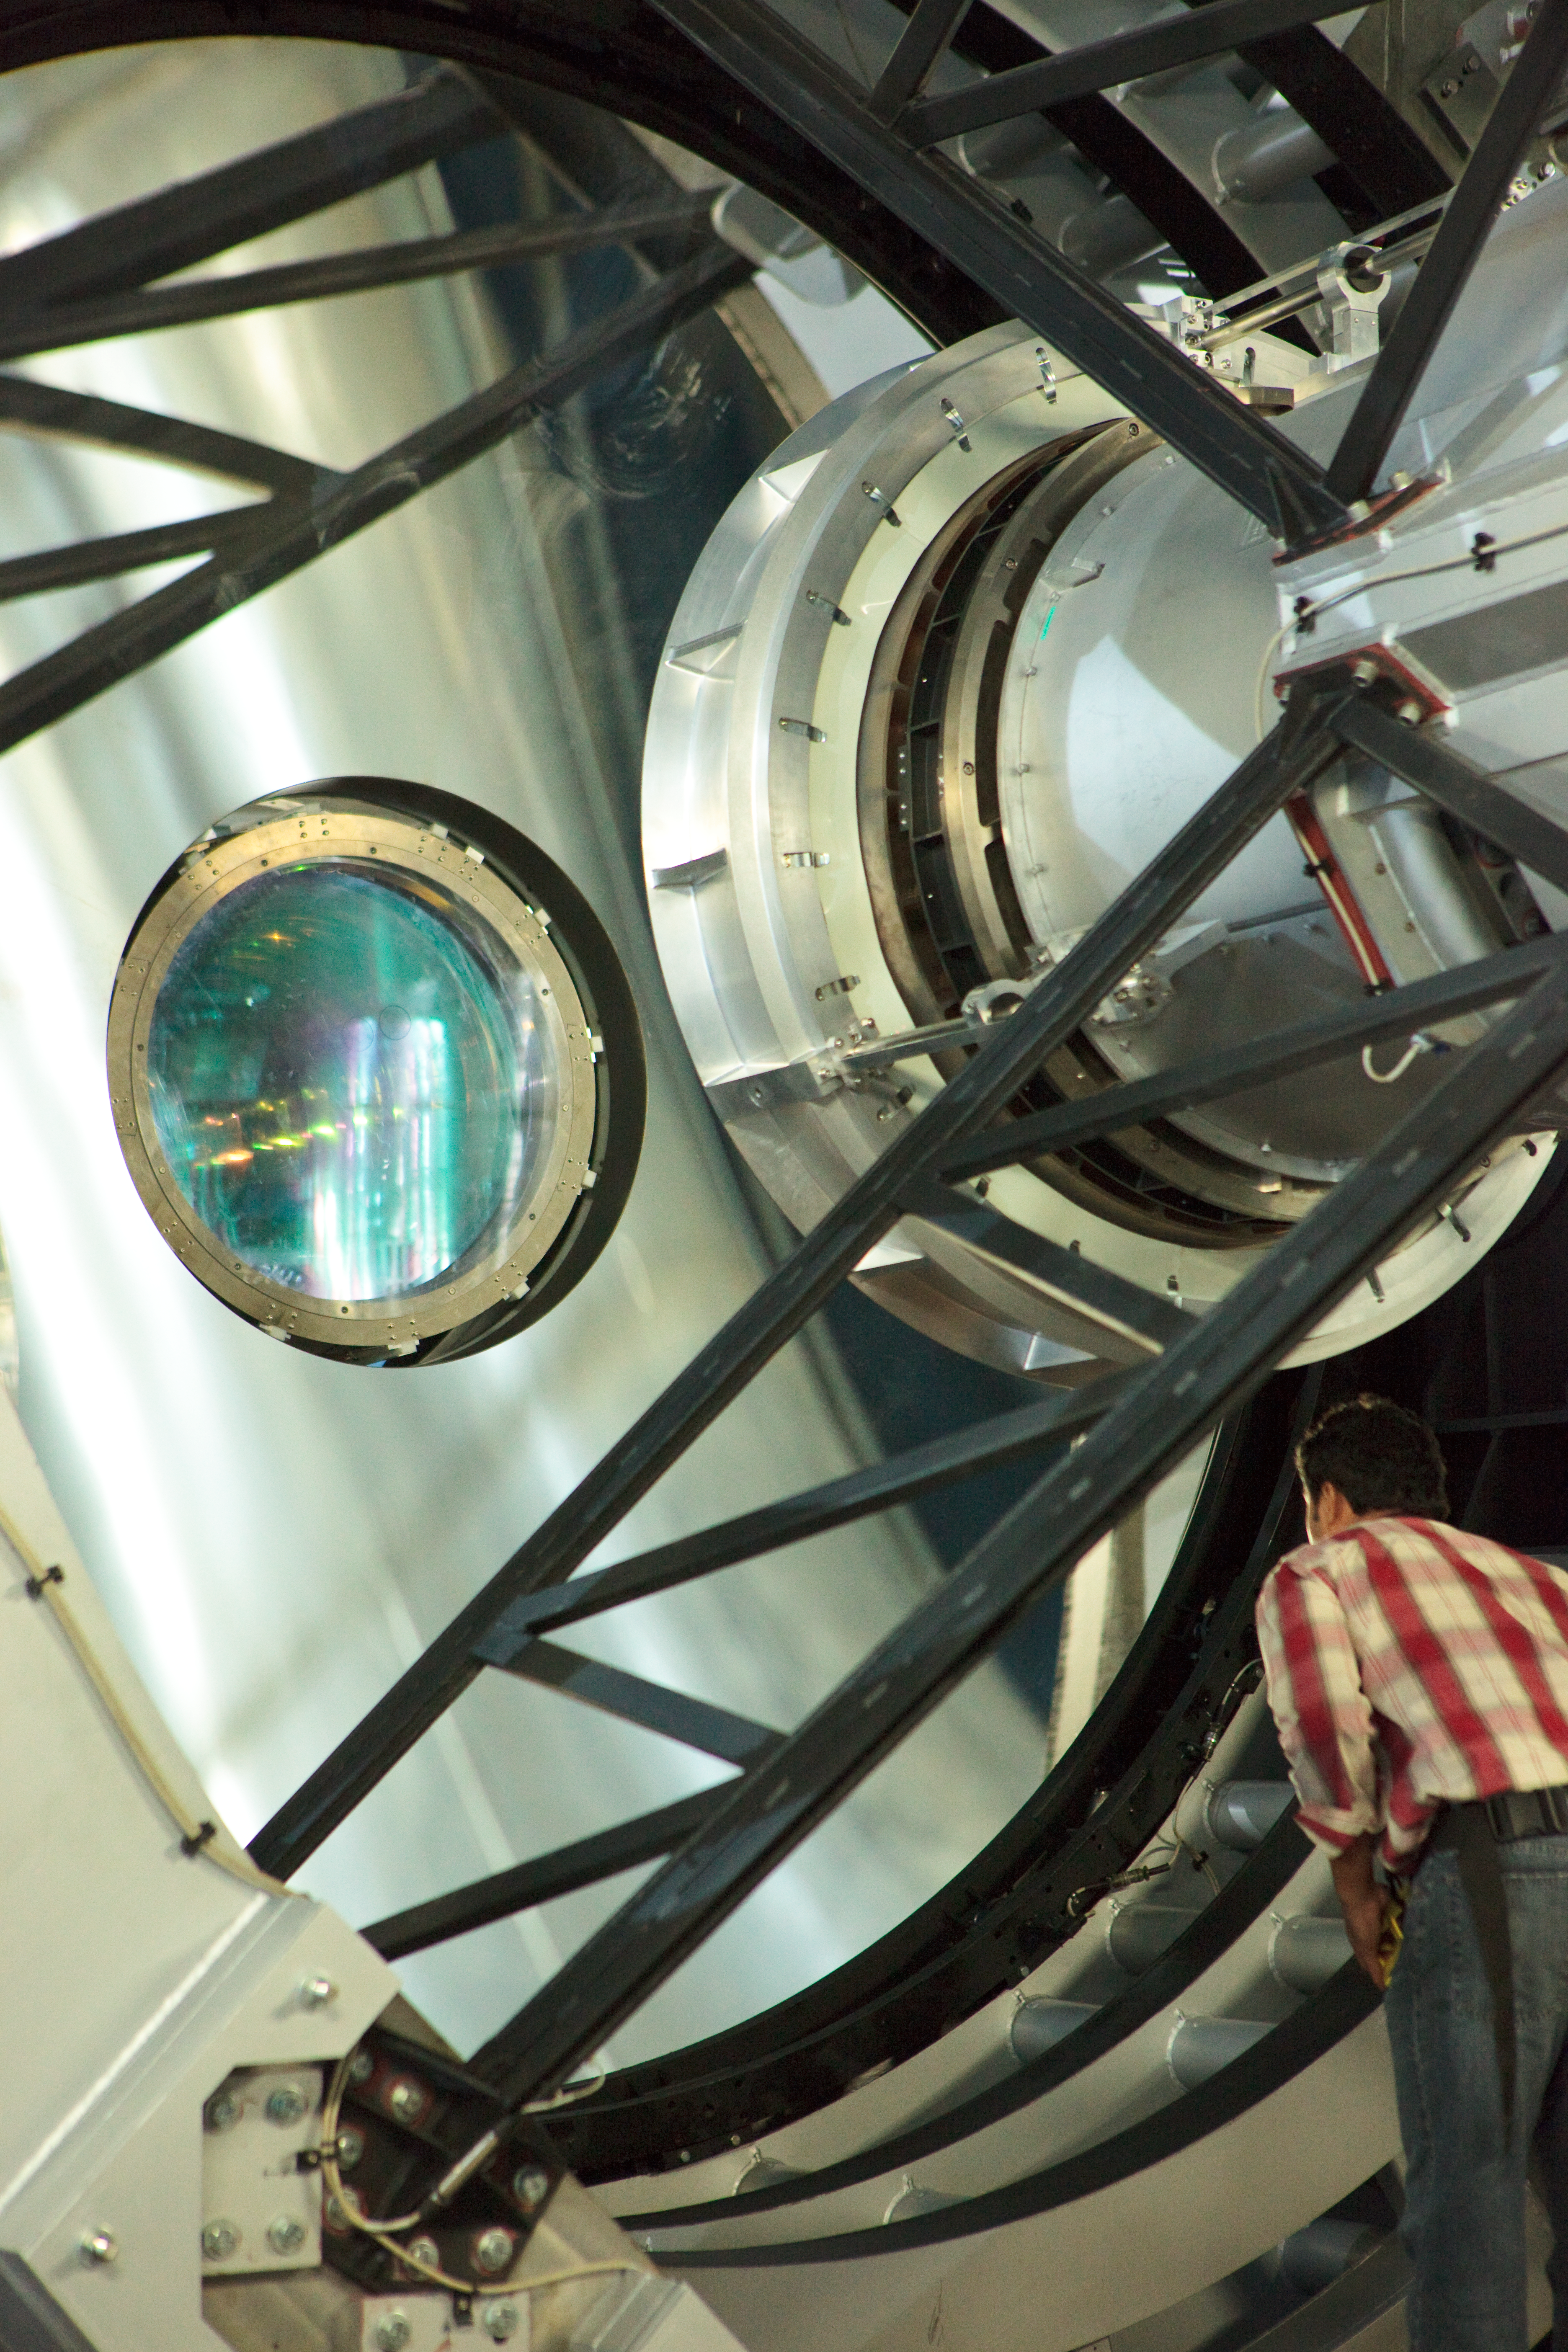

Installation of the VISTA camera

The VISTA camera is brought into alignment with other elements of the telescope. Located some 1.5km from the peak where the VLT sits, VISTA will survey the sky for objects of interest glowing in the near-infrared part of the spectrum.

Credit: ESO